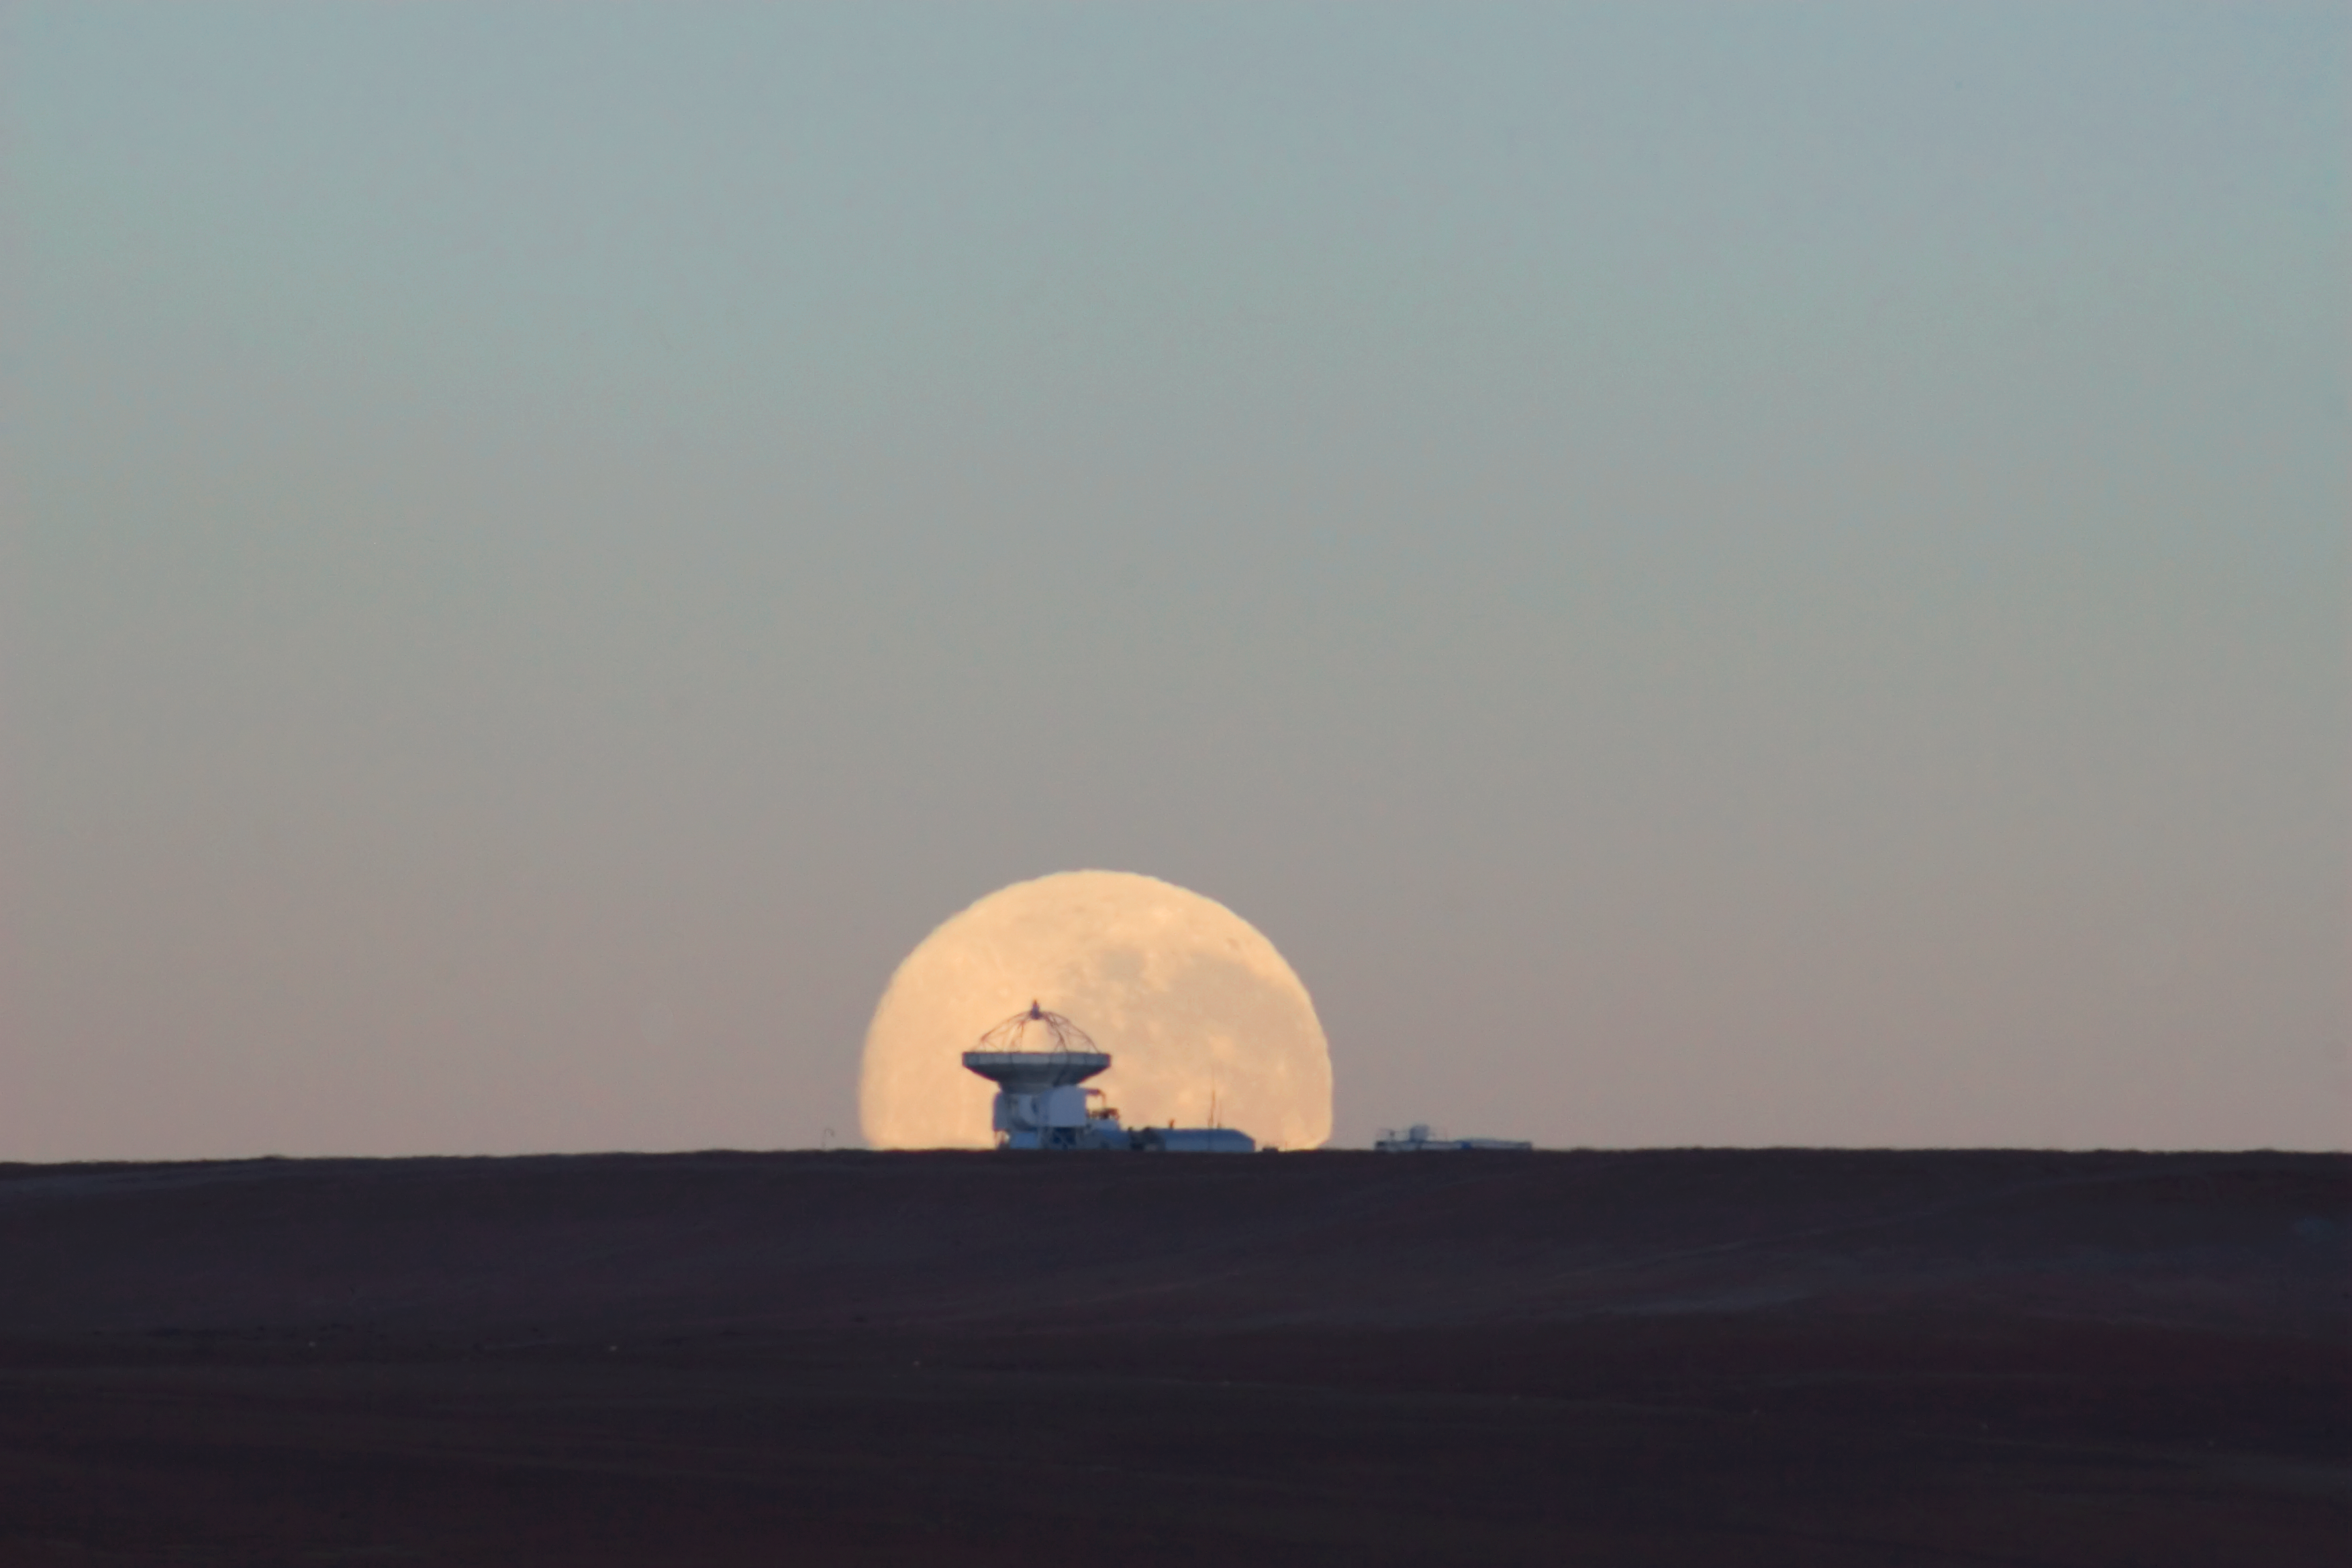

Dramatic moonset

The full Moon sets on the horizon of the Chajnantor plateau, right behind the APEX telescope. In order to obtain this effect, the picture was taken with a powerful zoom lens, from a few kilometres away. APEX is a 12-metre diameter telescope used to observe the Universe in millimetre- and submillimetre-wavelength radiation.

Credit: G. Gillet/ESO